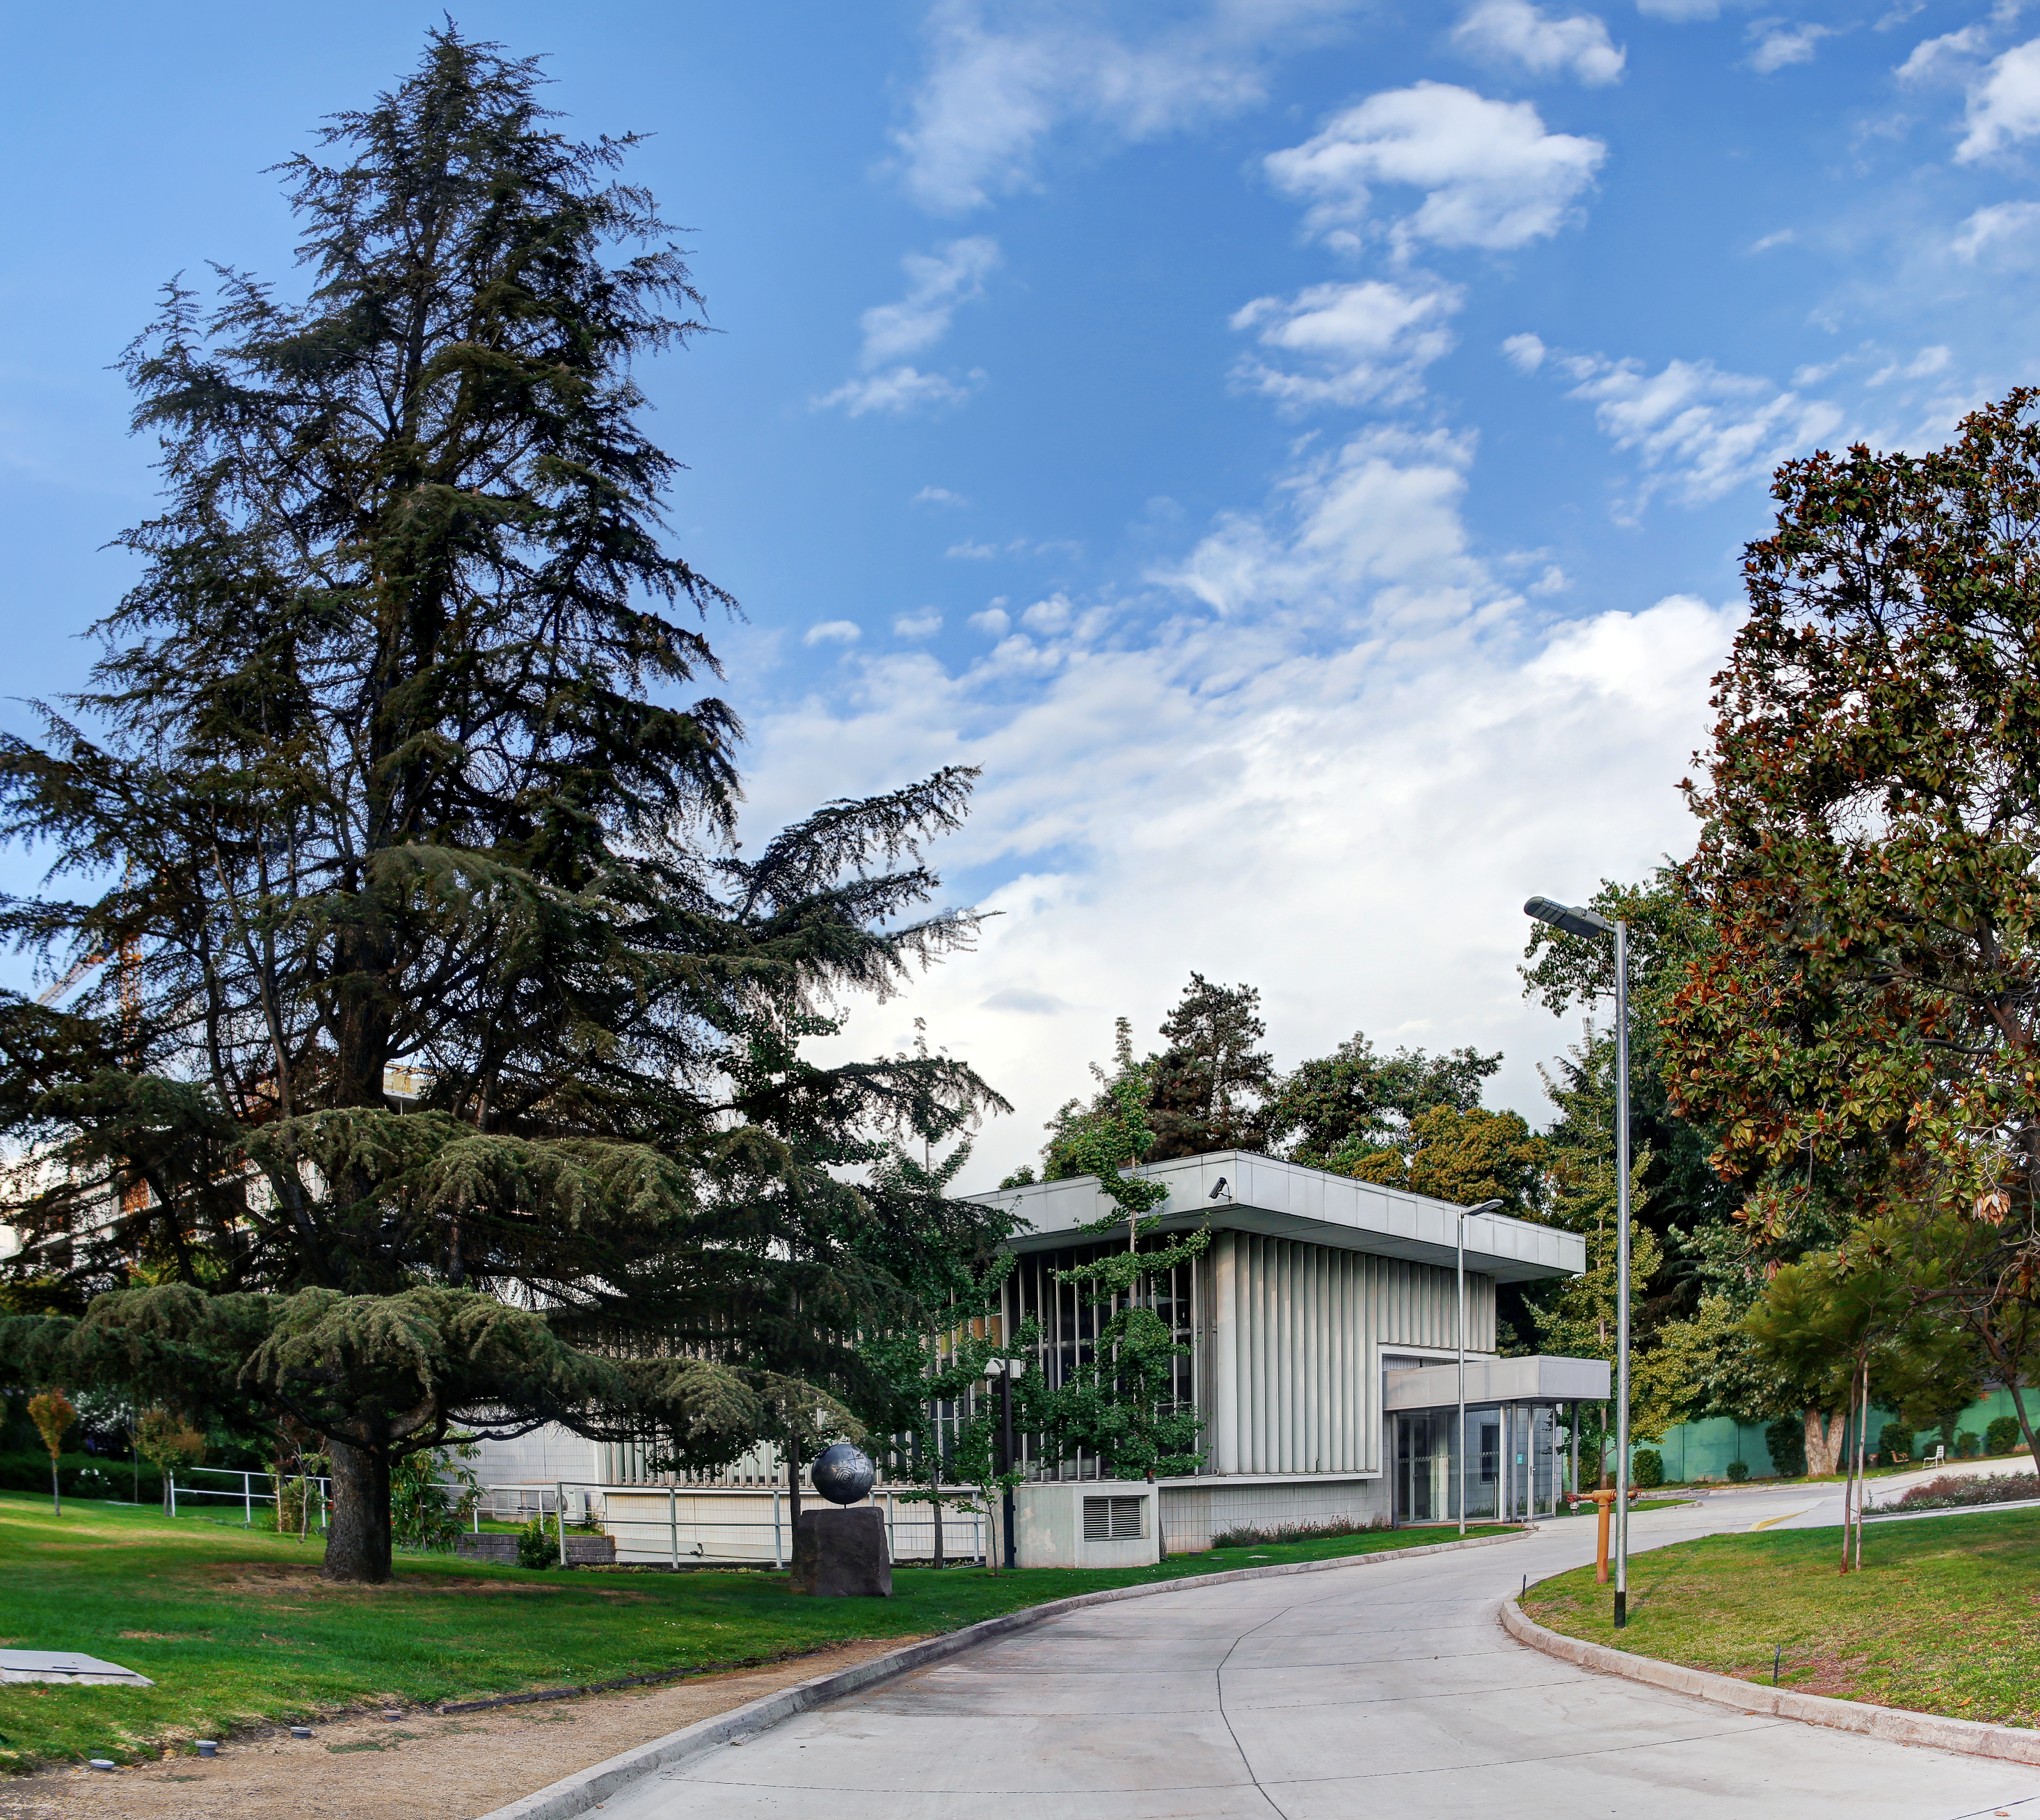

Vitacura Satellite Building

The "Satellite Building" at the ESO offices in Vitacura. This used to be a mechanical workshop, but has since been converted into offices.

Credit: R. Wesson/ESO